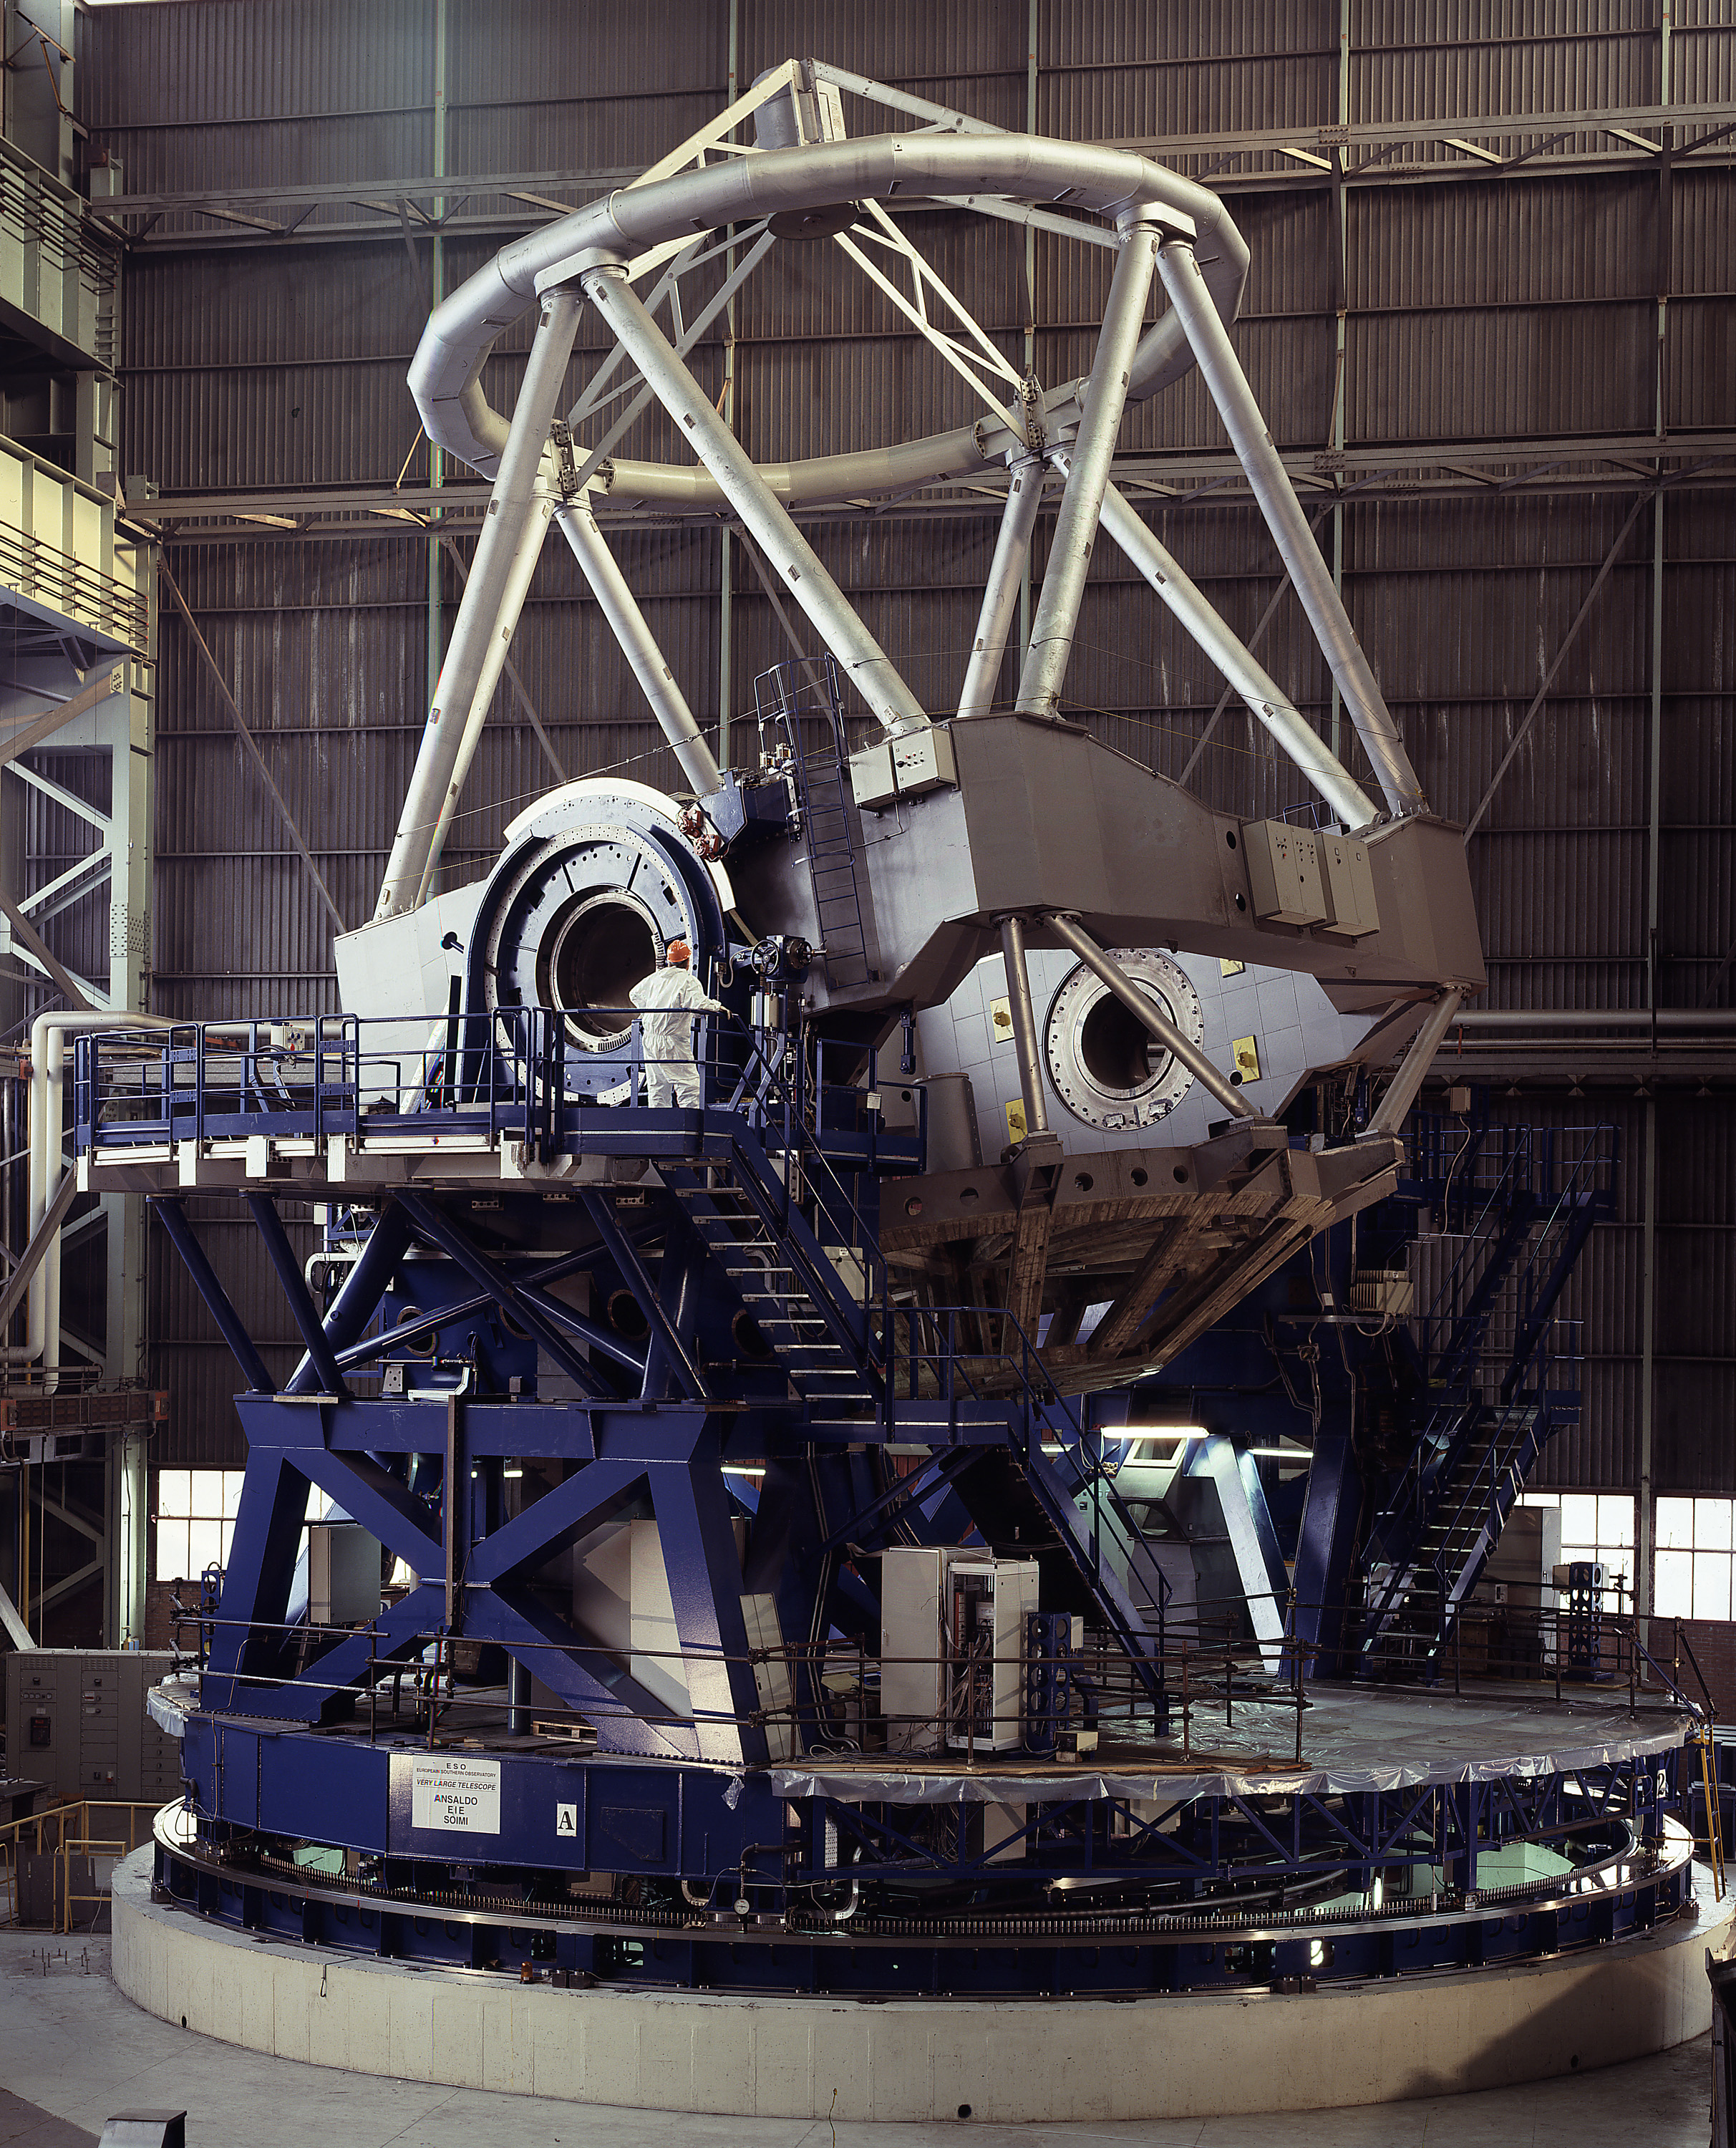

VLT mechanical structure

The VLT mechanical structure during the tests at the Ansaldo Factory in Milan, Italy.

Credit: ESO